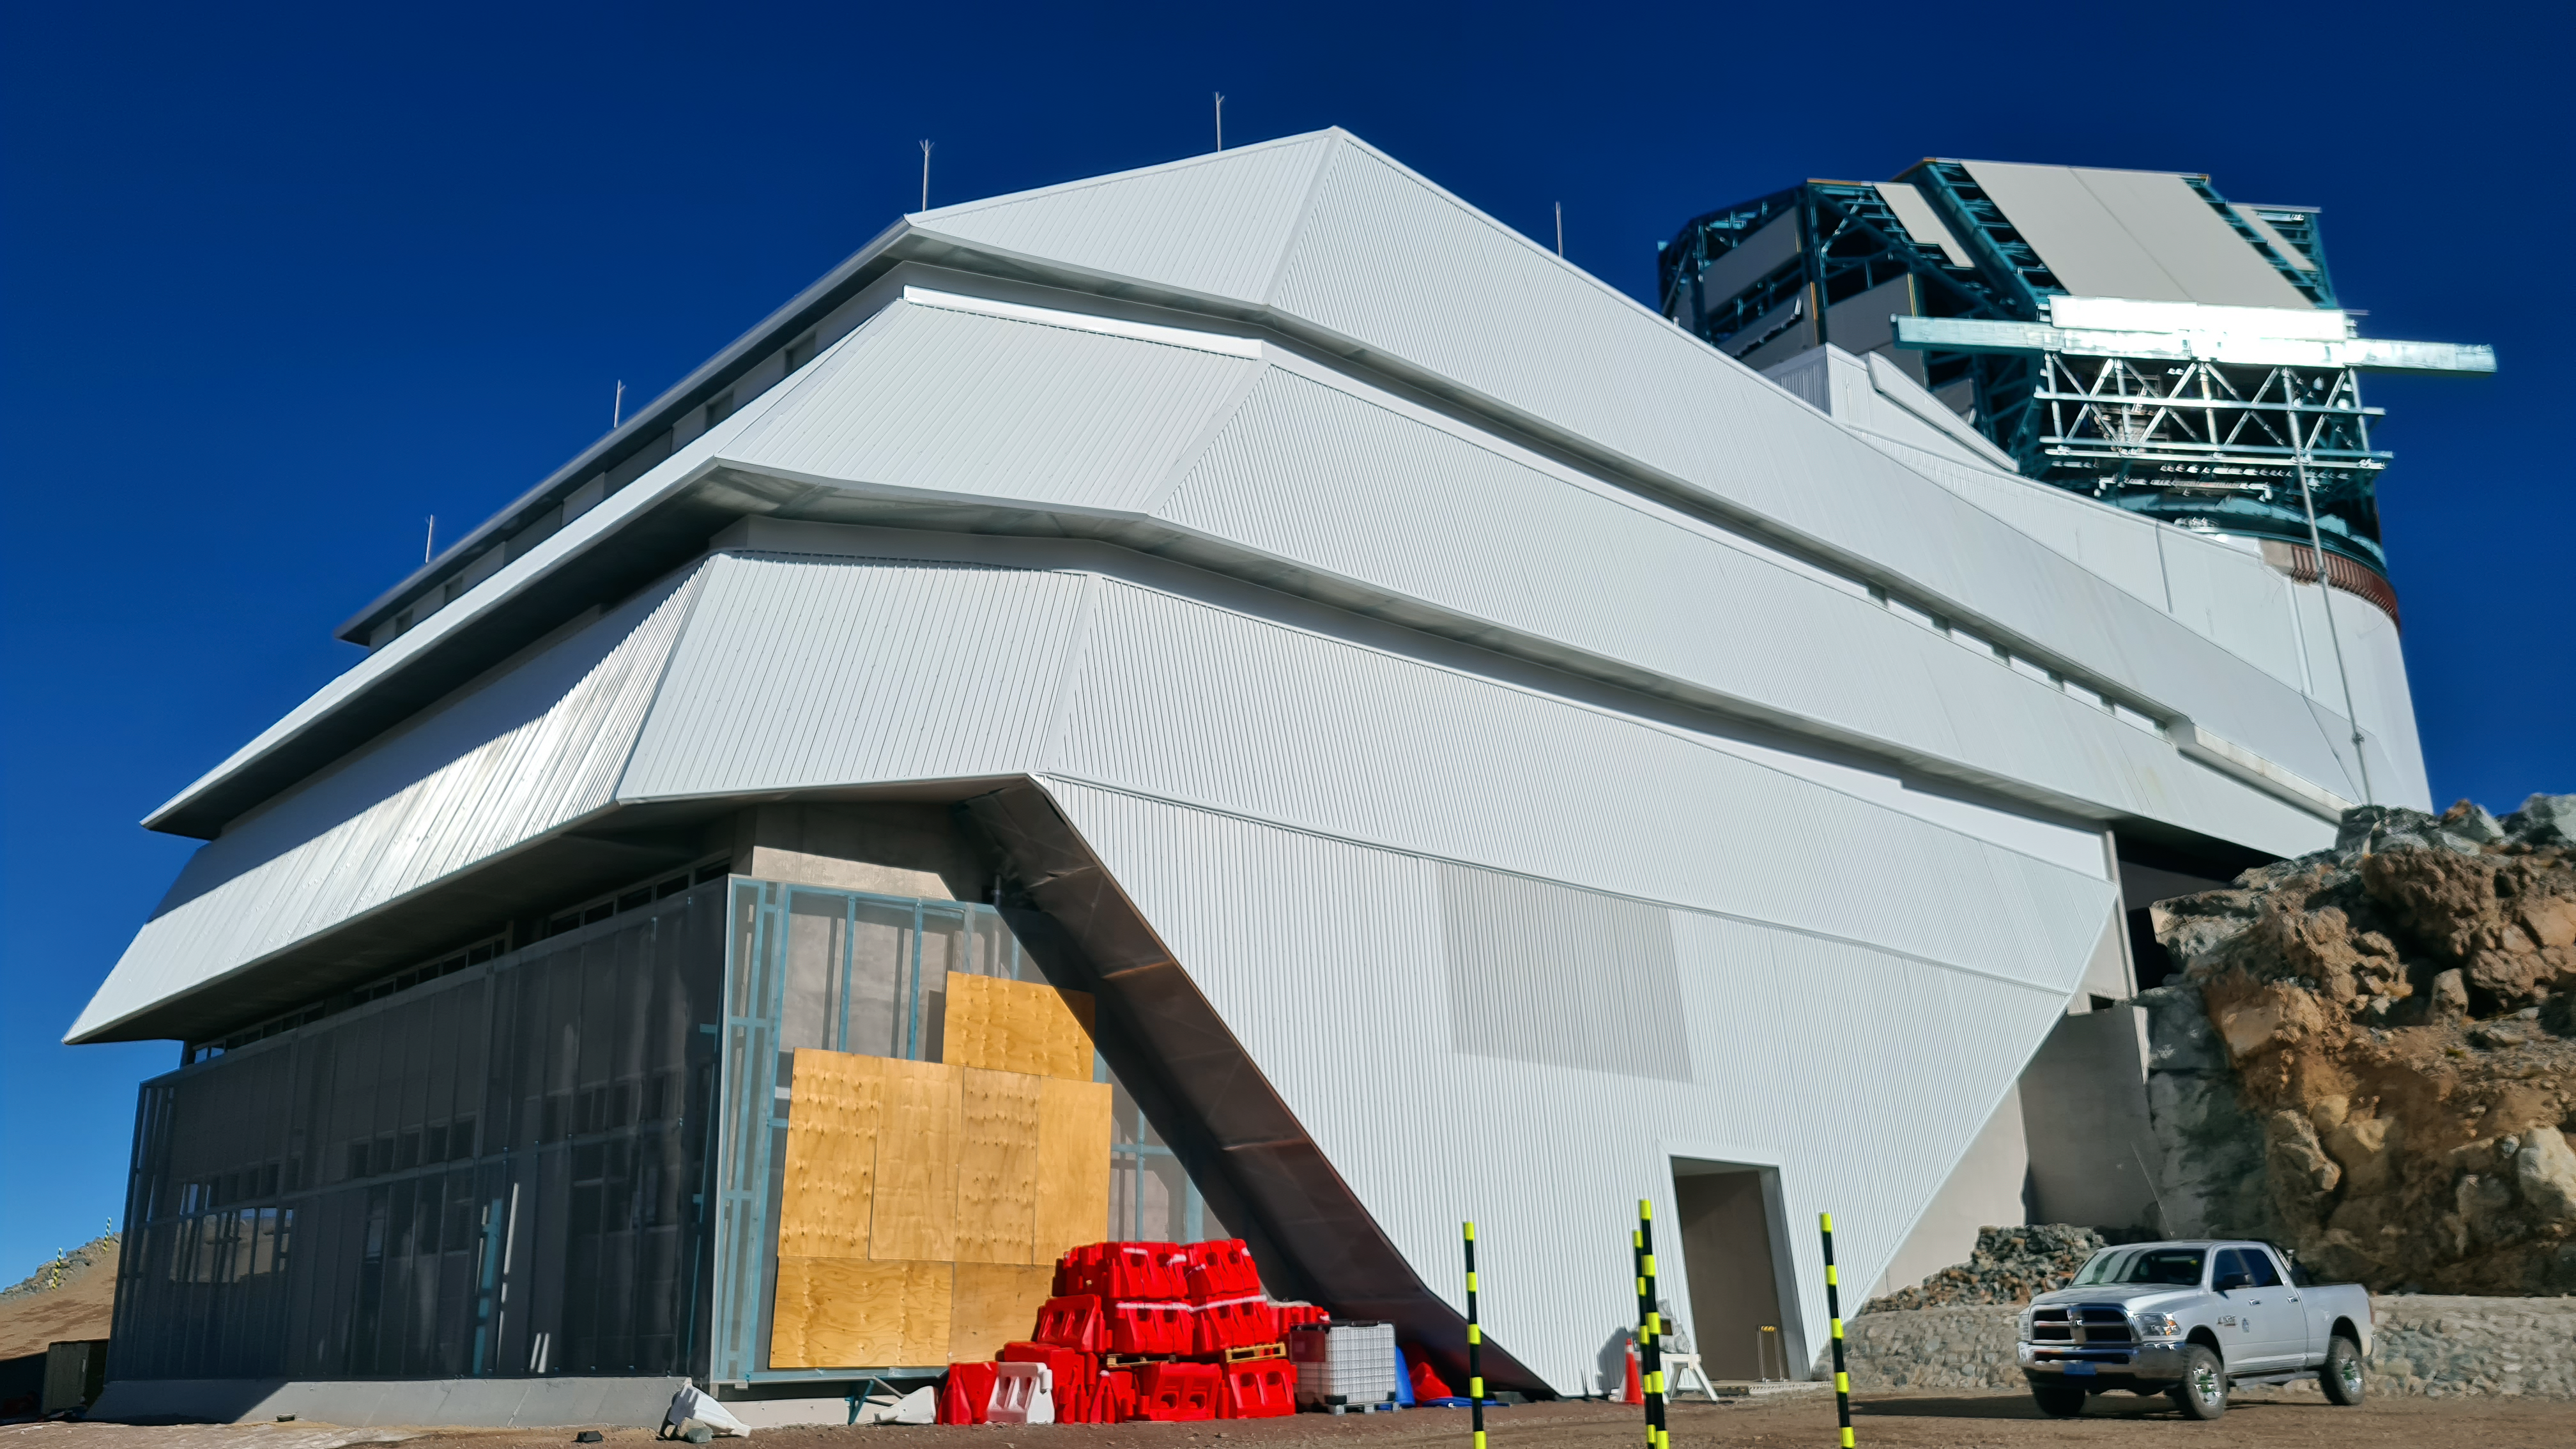

Vera C. Rubin Observatory 28 Aug. 2020

An inspection of the summit facility and equipment was performed on August 28 2020, after some bad weather moved through the area. In general the facilities including TMA, Dome, Power, Water lines, Casino (cafeteria), Warehouse, (M1M3), etc, are in good condition.

Credit: Rubin Obs/NSF/AURA